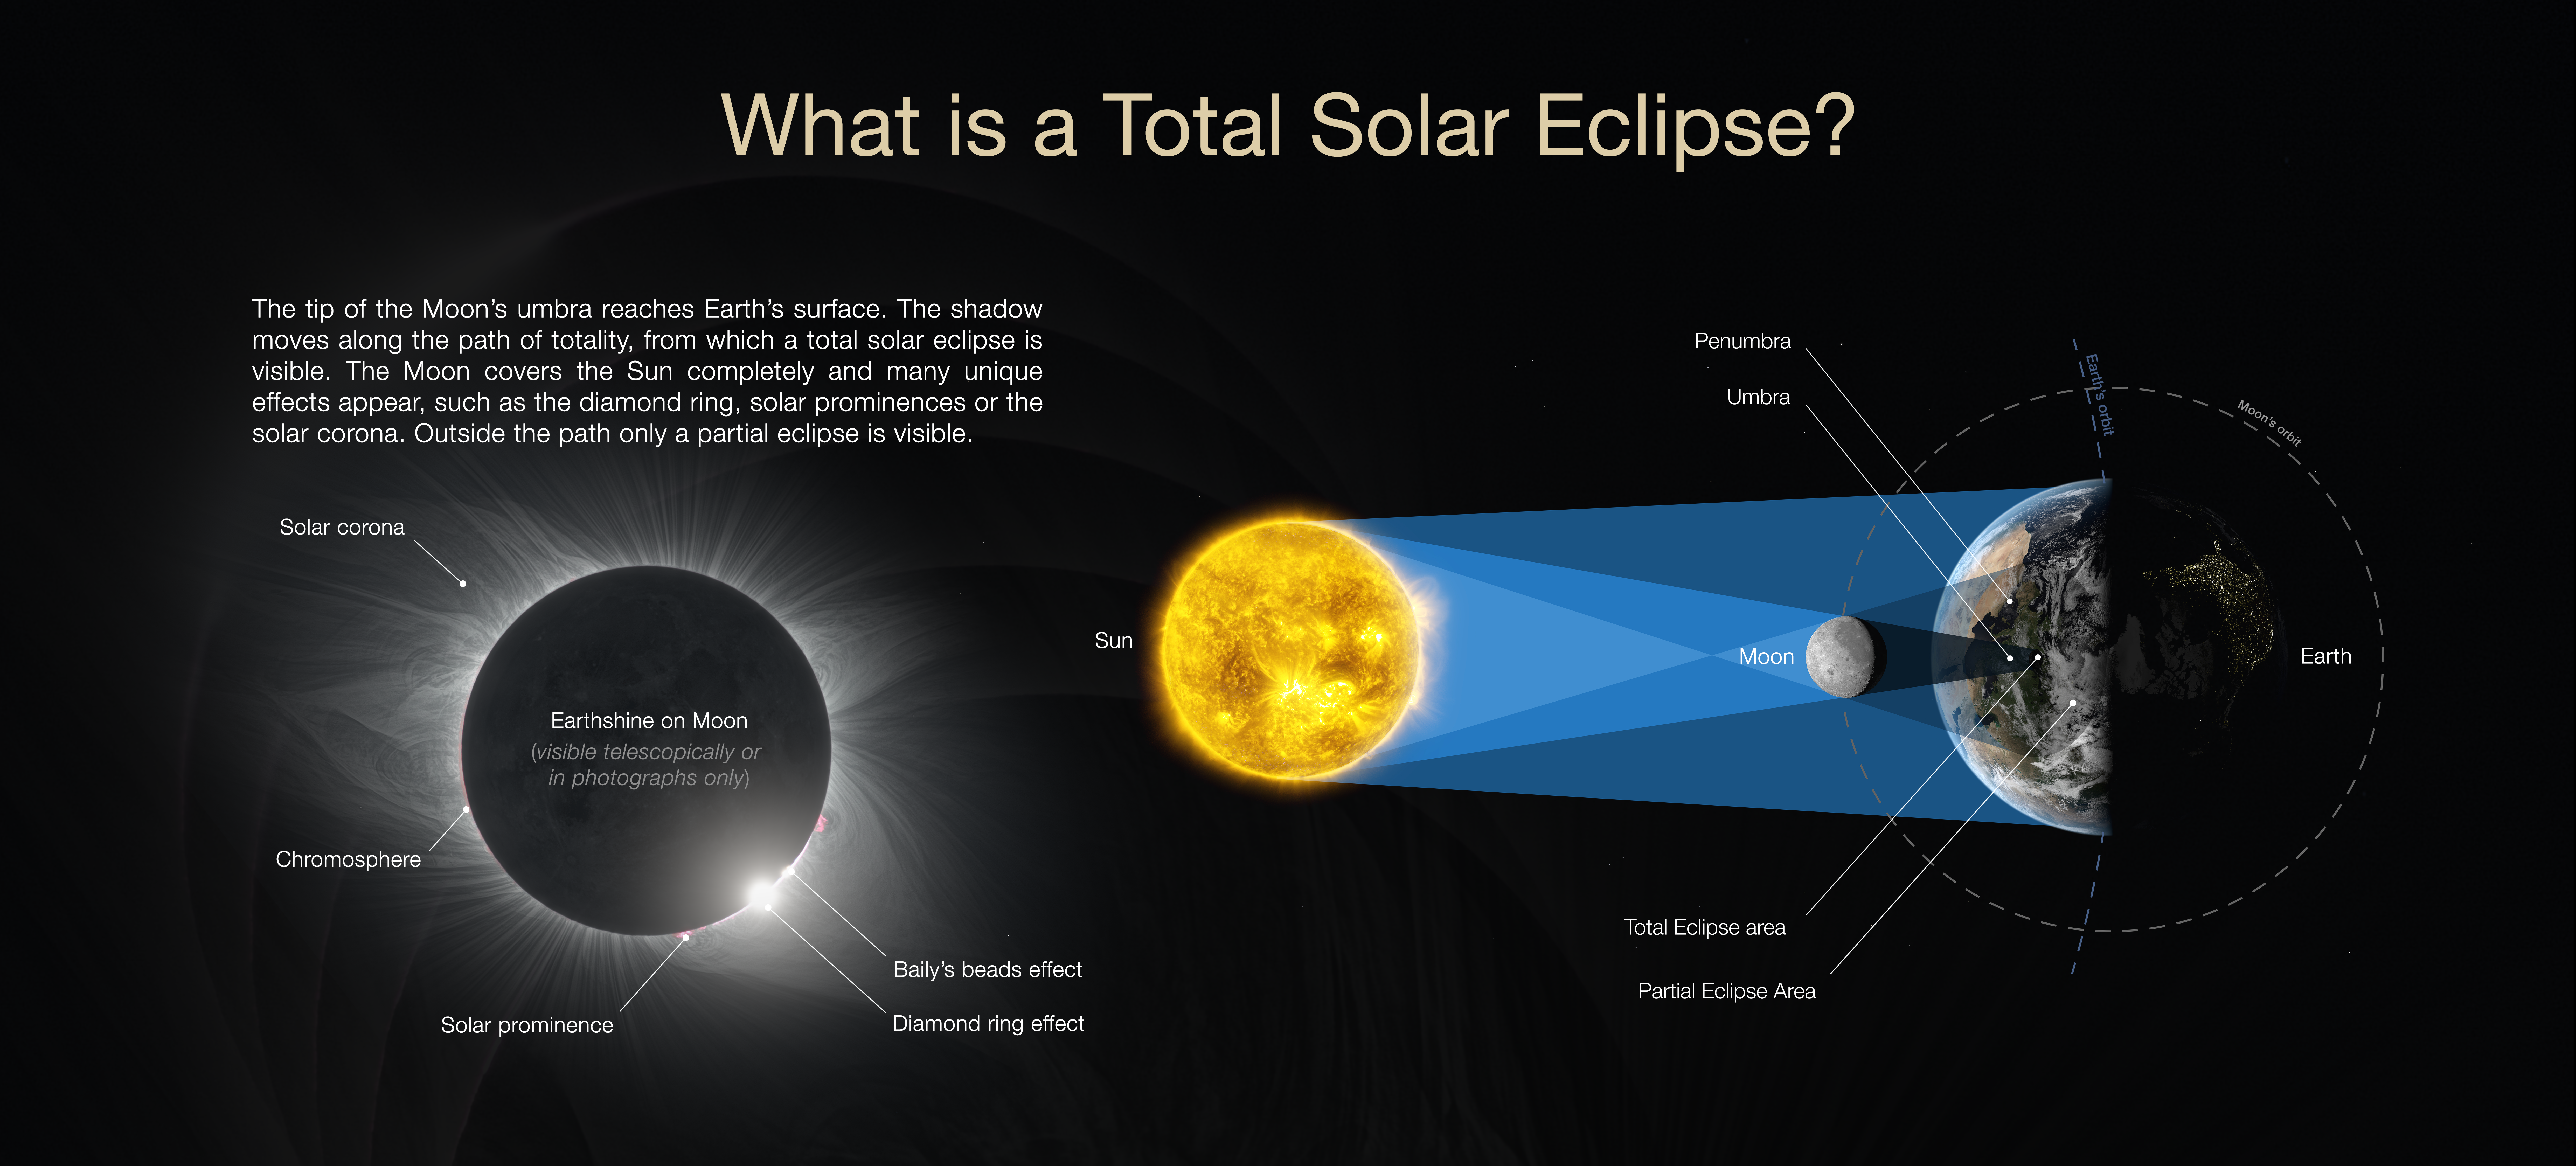

What is a total solar eclipse?

Illustration explaining what a total solar eclipse is.

Credit: ESO / P. Horálek, M. Druckmüller, P. Aniol, Z. Hoder, S. Habbal, M. Kornmesser.